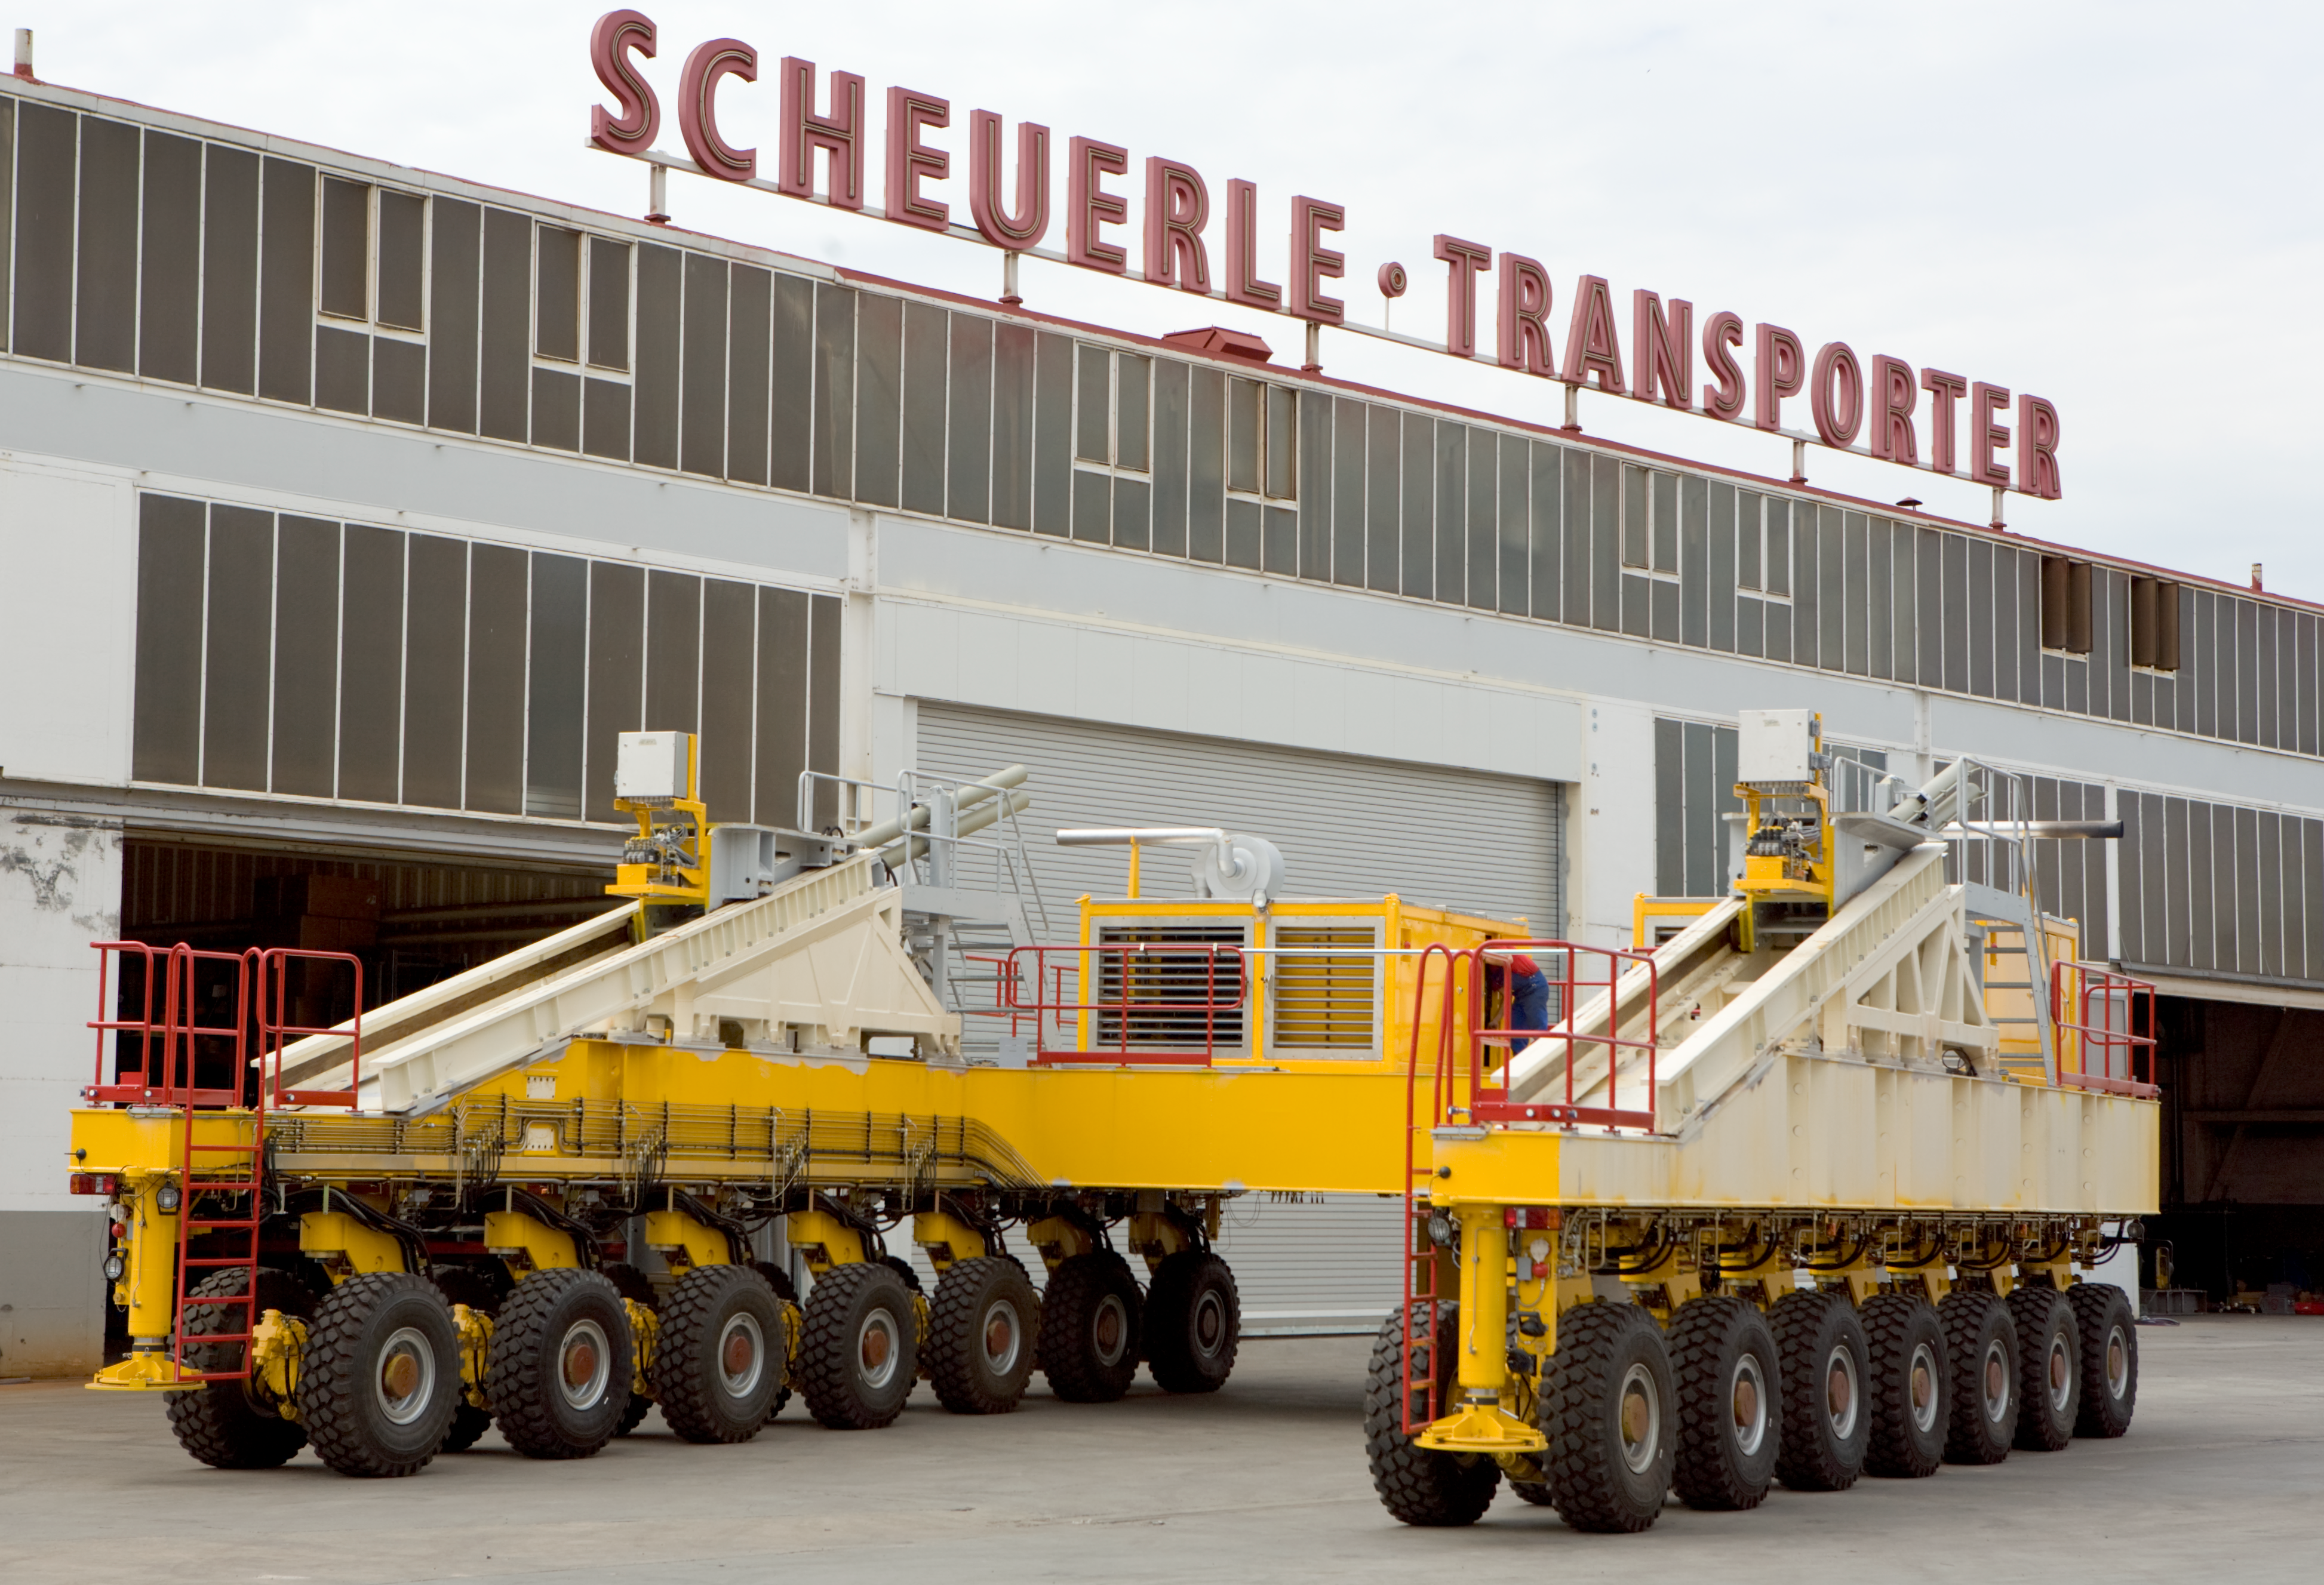

The ALMA transporter - rear lateral view

The two inclined elevators on the side of the vehicle are necessary when lifting up the heavy antennas to ensure that the load is supported by all the wheels. The two ALMA antenna transporters have to be highly reliable as they will be operating at 5000m altitude in the driest place on Earth, 365 days a year.

Credit: ALMA (ESO/NAOJ/NRAO)